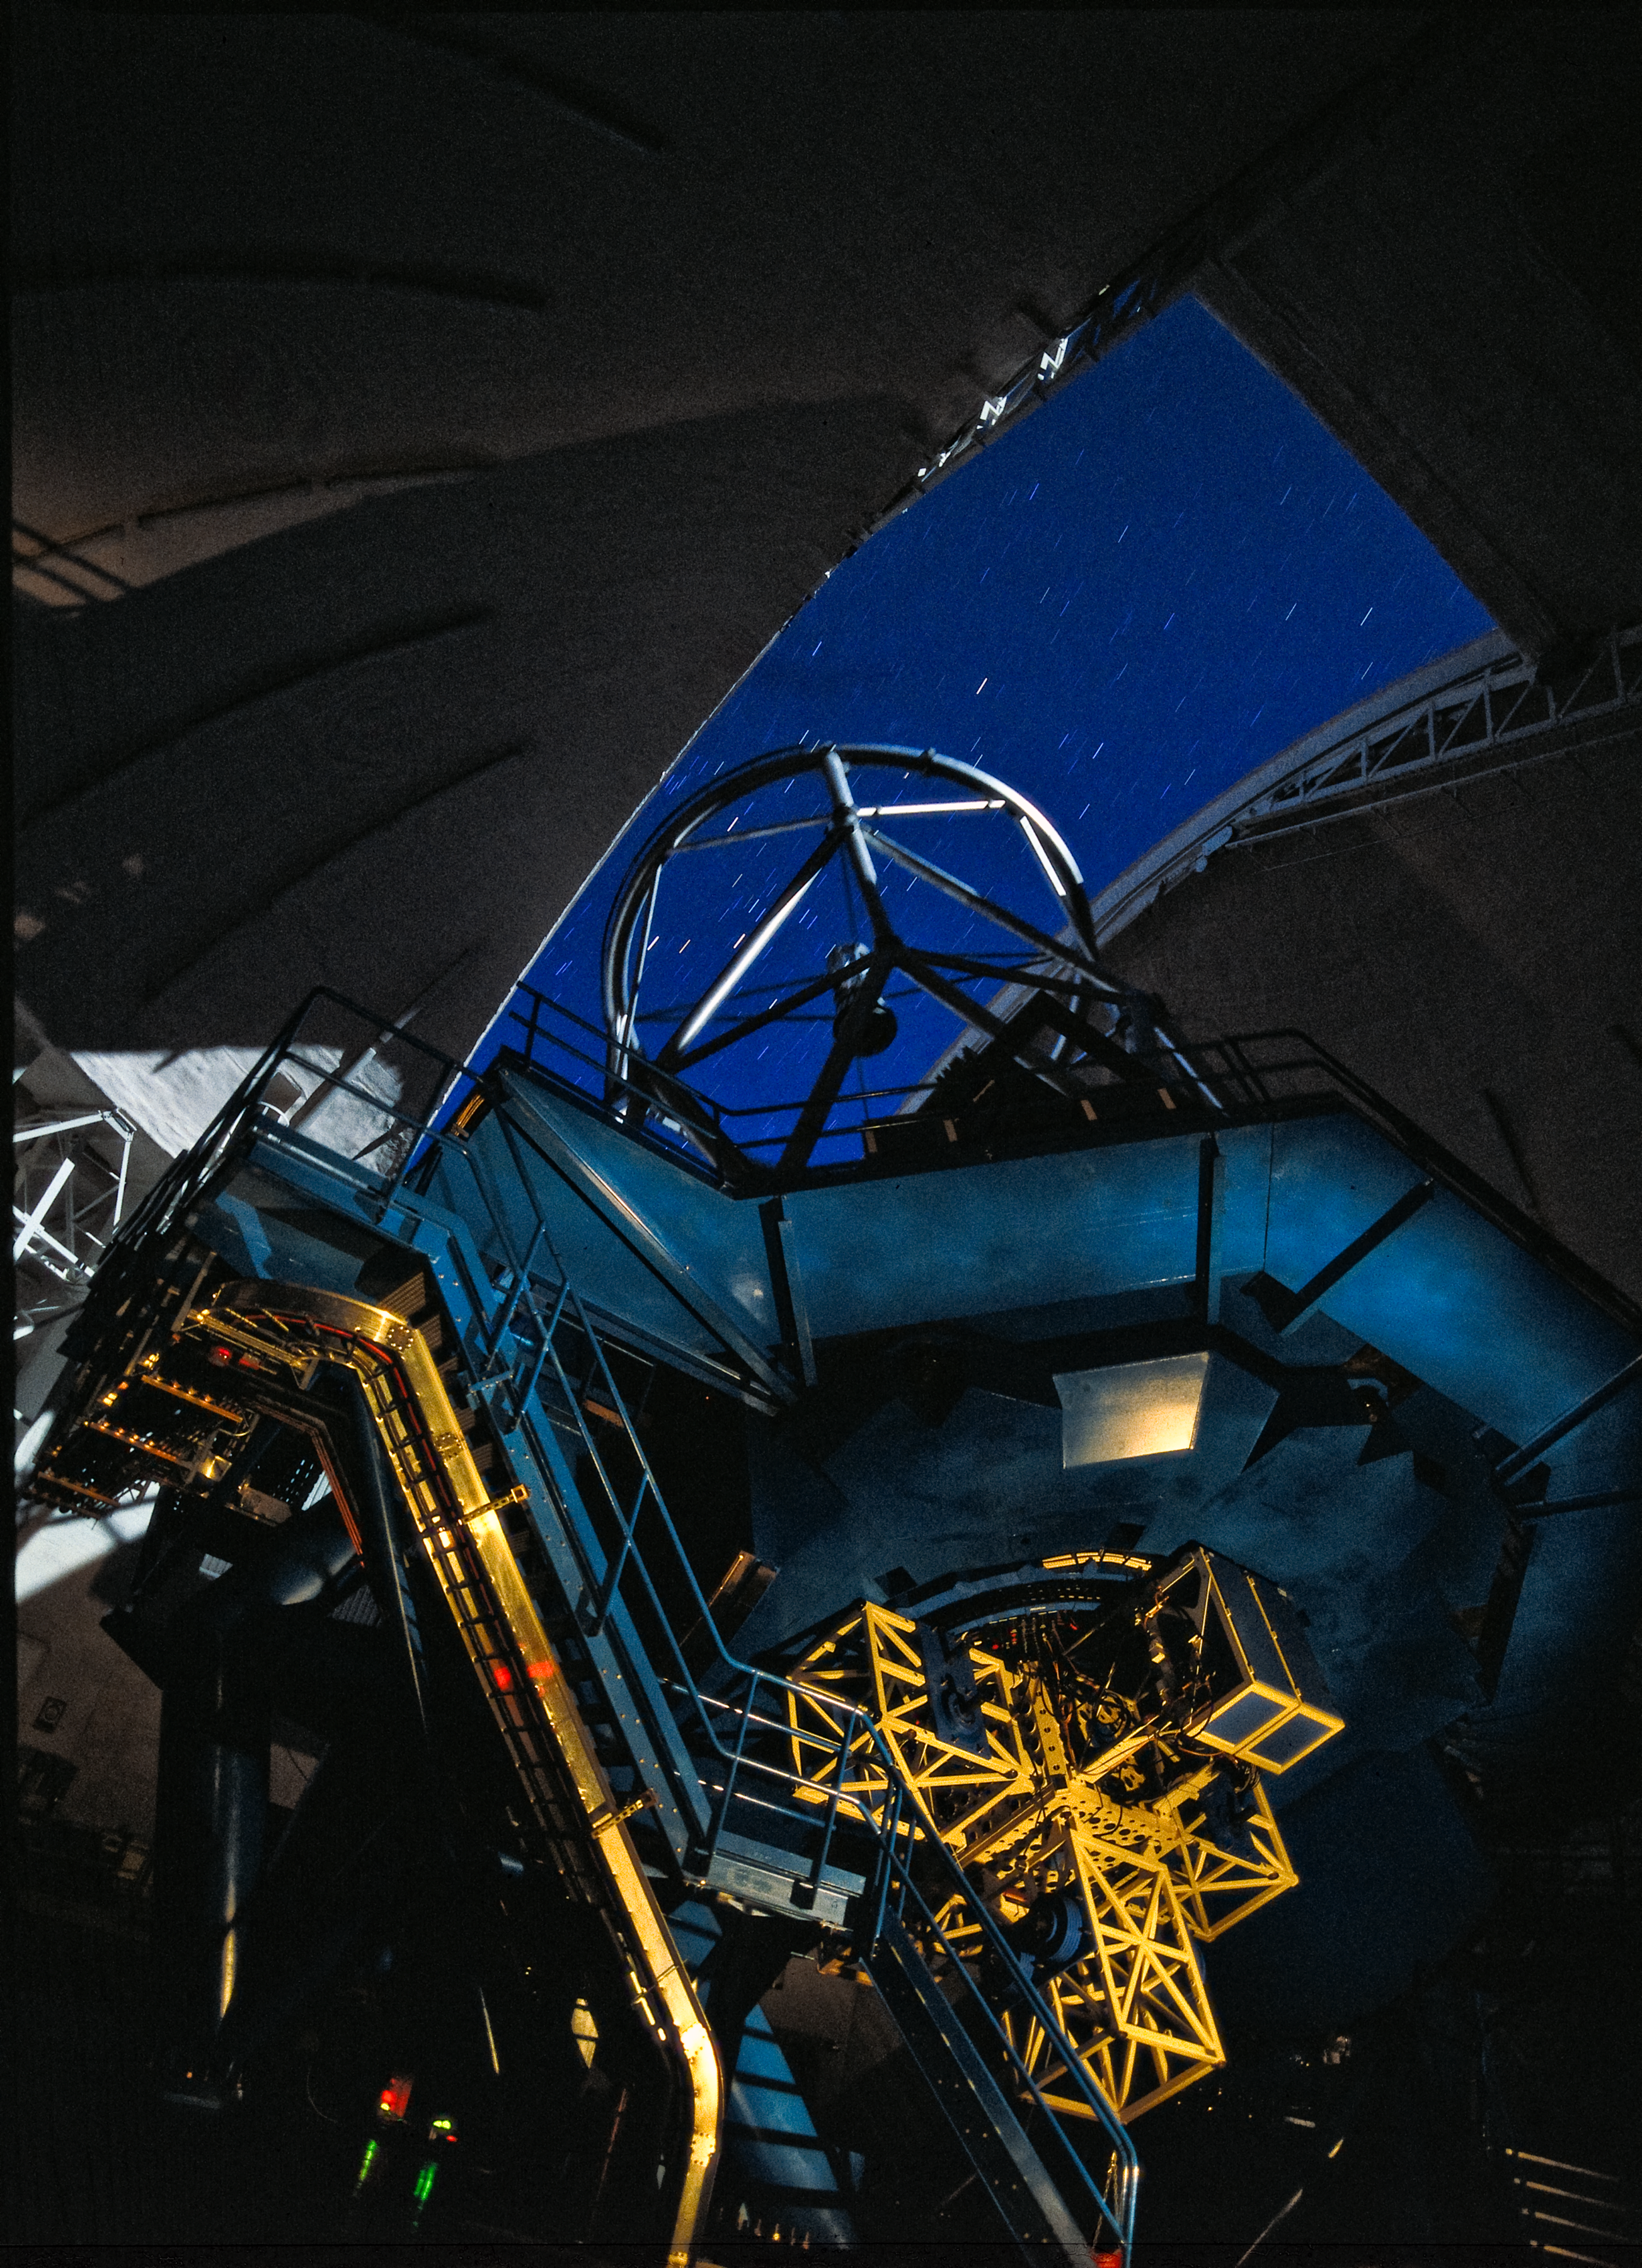

Gemini South at Night

Nighttime image of Gemini South illuminated by moonlight and interior light on Instrument Support Structure prior to full population of instrument cluster

Credit: International Gemini Observatory